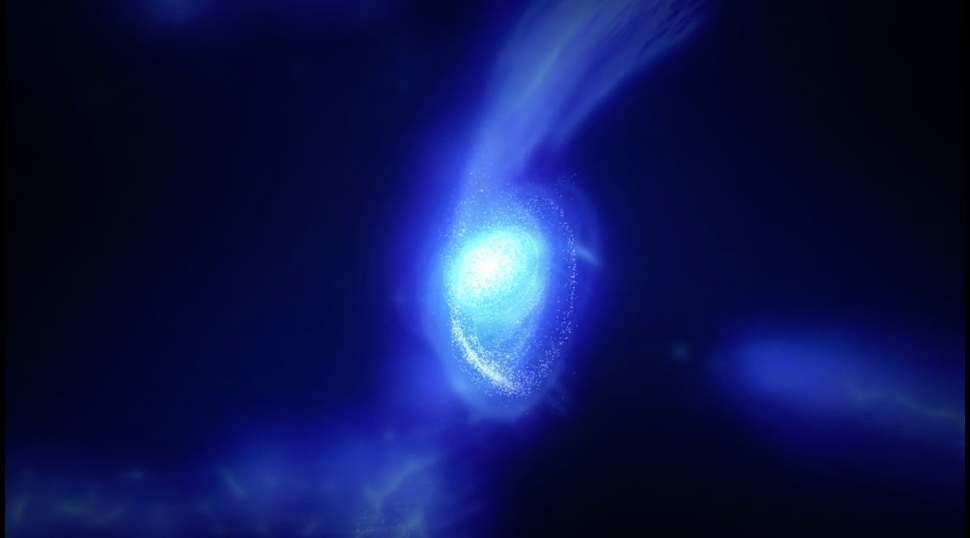

Simulation of Galaxy MACS1149-JD1

Computer graphics movie of the star formation history in the galaxy MACS1149-JD1. The self-gravitating nature of matter creates filamentary structures and the density at the intersections of the filaments increases. Around 200 million years after the Big Bang, active star formation ignites in the high density regions, which leads to the formation of galaxies. The gas in the galaxy is blown off by active stellar wind and supernovas, then the gas returns to the galaxy and causes another burst of star formation. Credit; ALMA (ESO/NAOJ/NRAO) astronomy,

Credit: ALMA (ESO/NAOJ/NRAO)